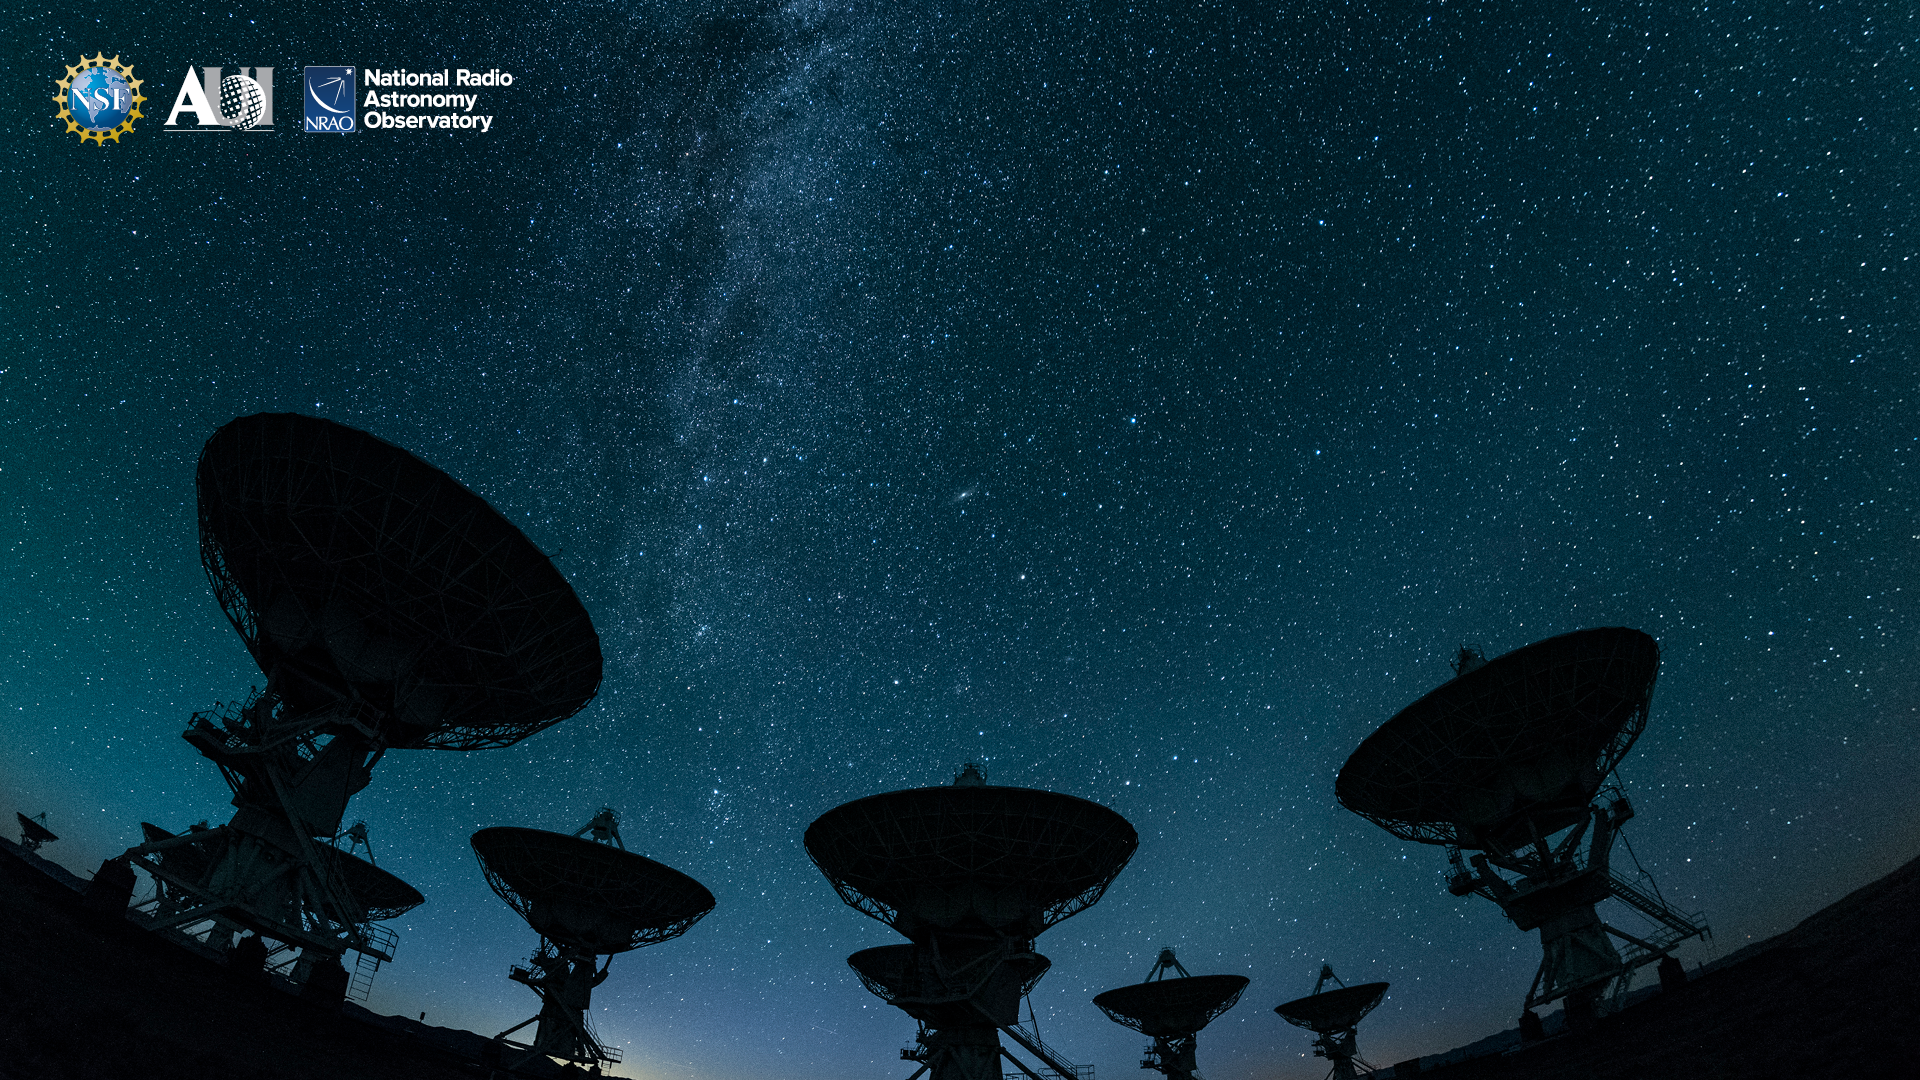

VLA Background 2

Credit: NRAO/AUI/NSF